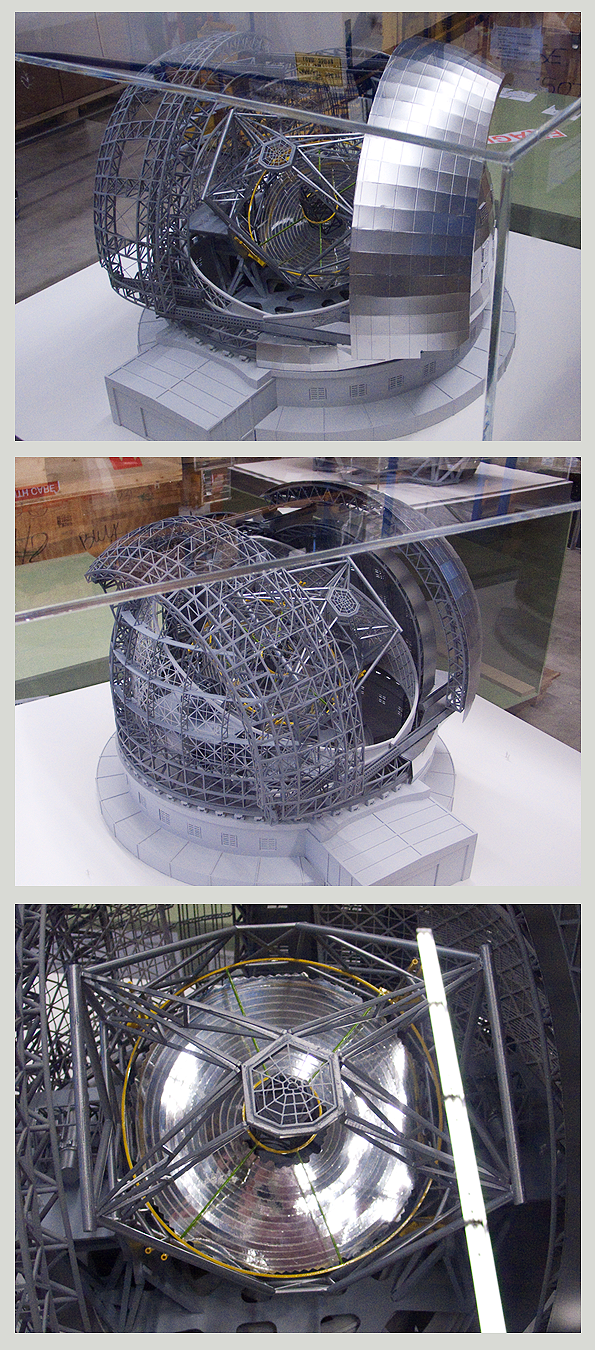

ELT-FULL-M

ELT enclosure and telescope, scale 1:220

Model dimensions: 85cm x 88cm x 124.5cm, ~30kg

Shipping dimensions: 116cm x 105cm x 117cm, 178kg

The design for the ELT shown here is preliminary.

Credit: ESO